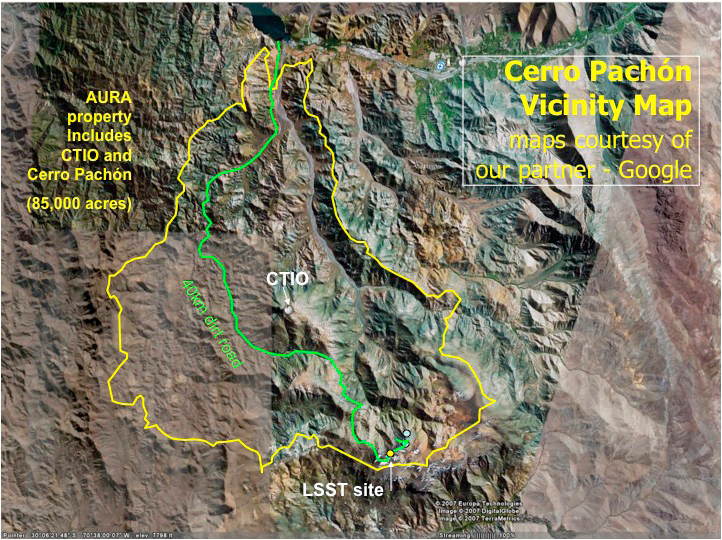

Cerro Pachón Area - AURA

The LSST Summit Facility will be located on the Cerro Pachón ridge in north-central Chilé. The entire Cerro Pachón area, including the proposed LSST site and the existing Gemini-south and SOAR telescopes, lies within a tract of land owned by AURA Inc. The telescope sites are inland and approximately 100 km by road from the support town of La Serena, proposed location of the LSST Base Facility.
Part of the Foundational Diagrams collection.

Credit: Vera C. Rubin Observatory/ NOIRLab/NSF/AURA